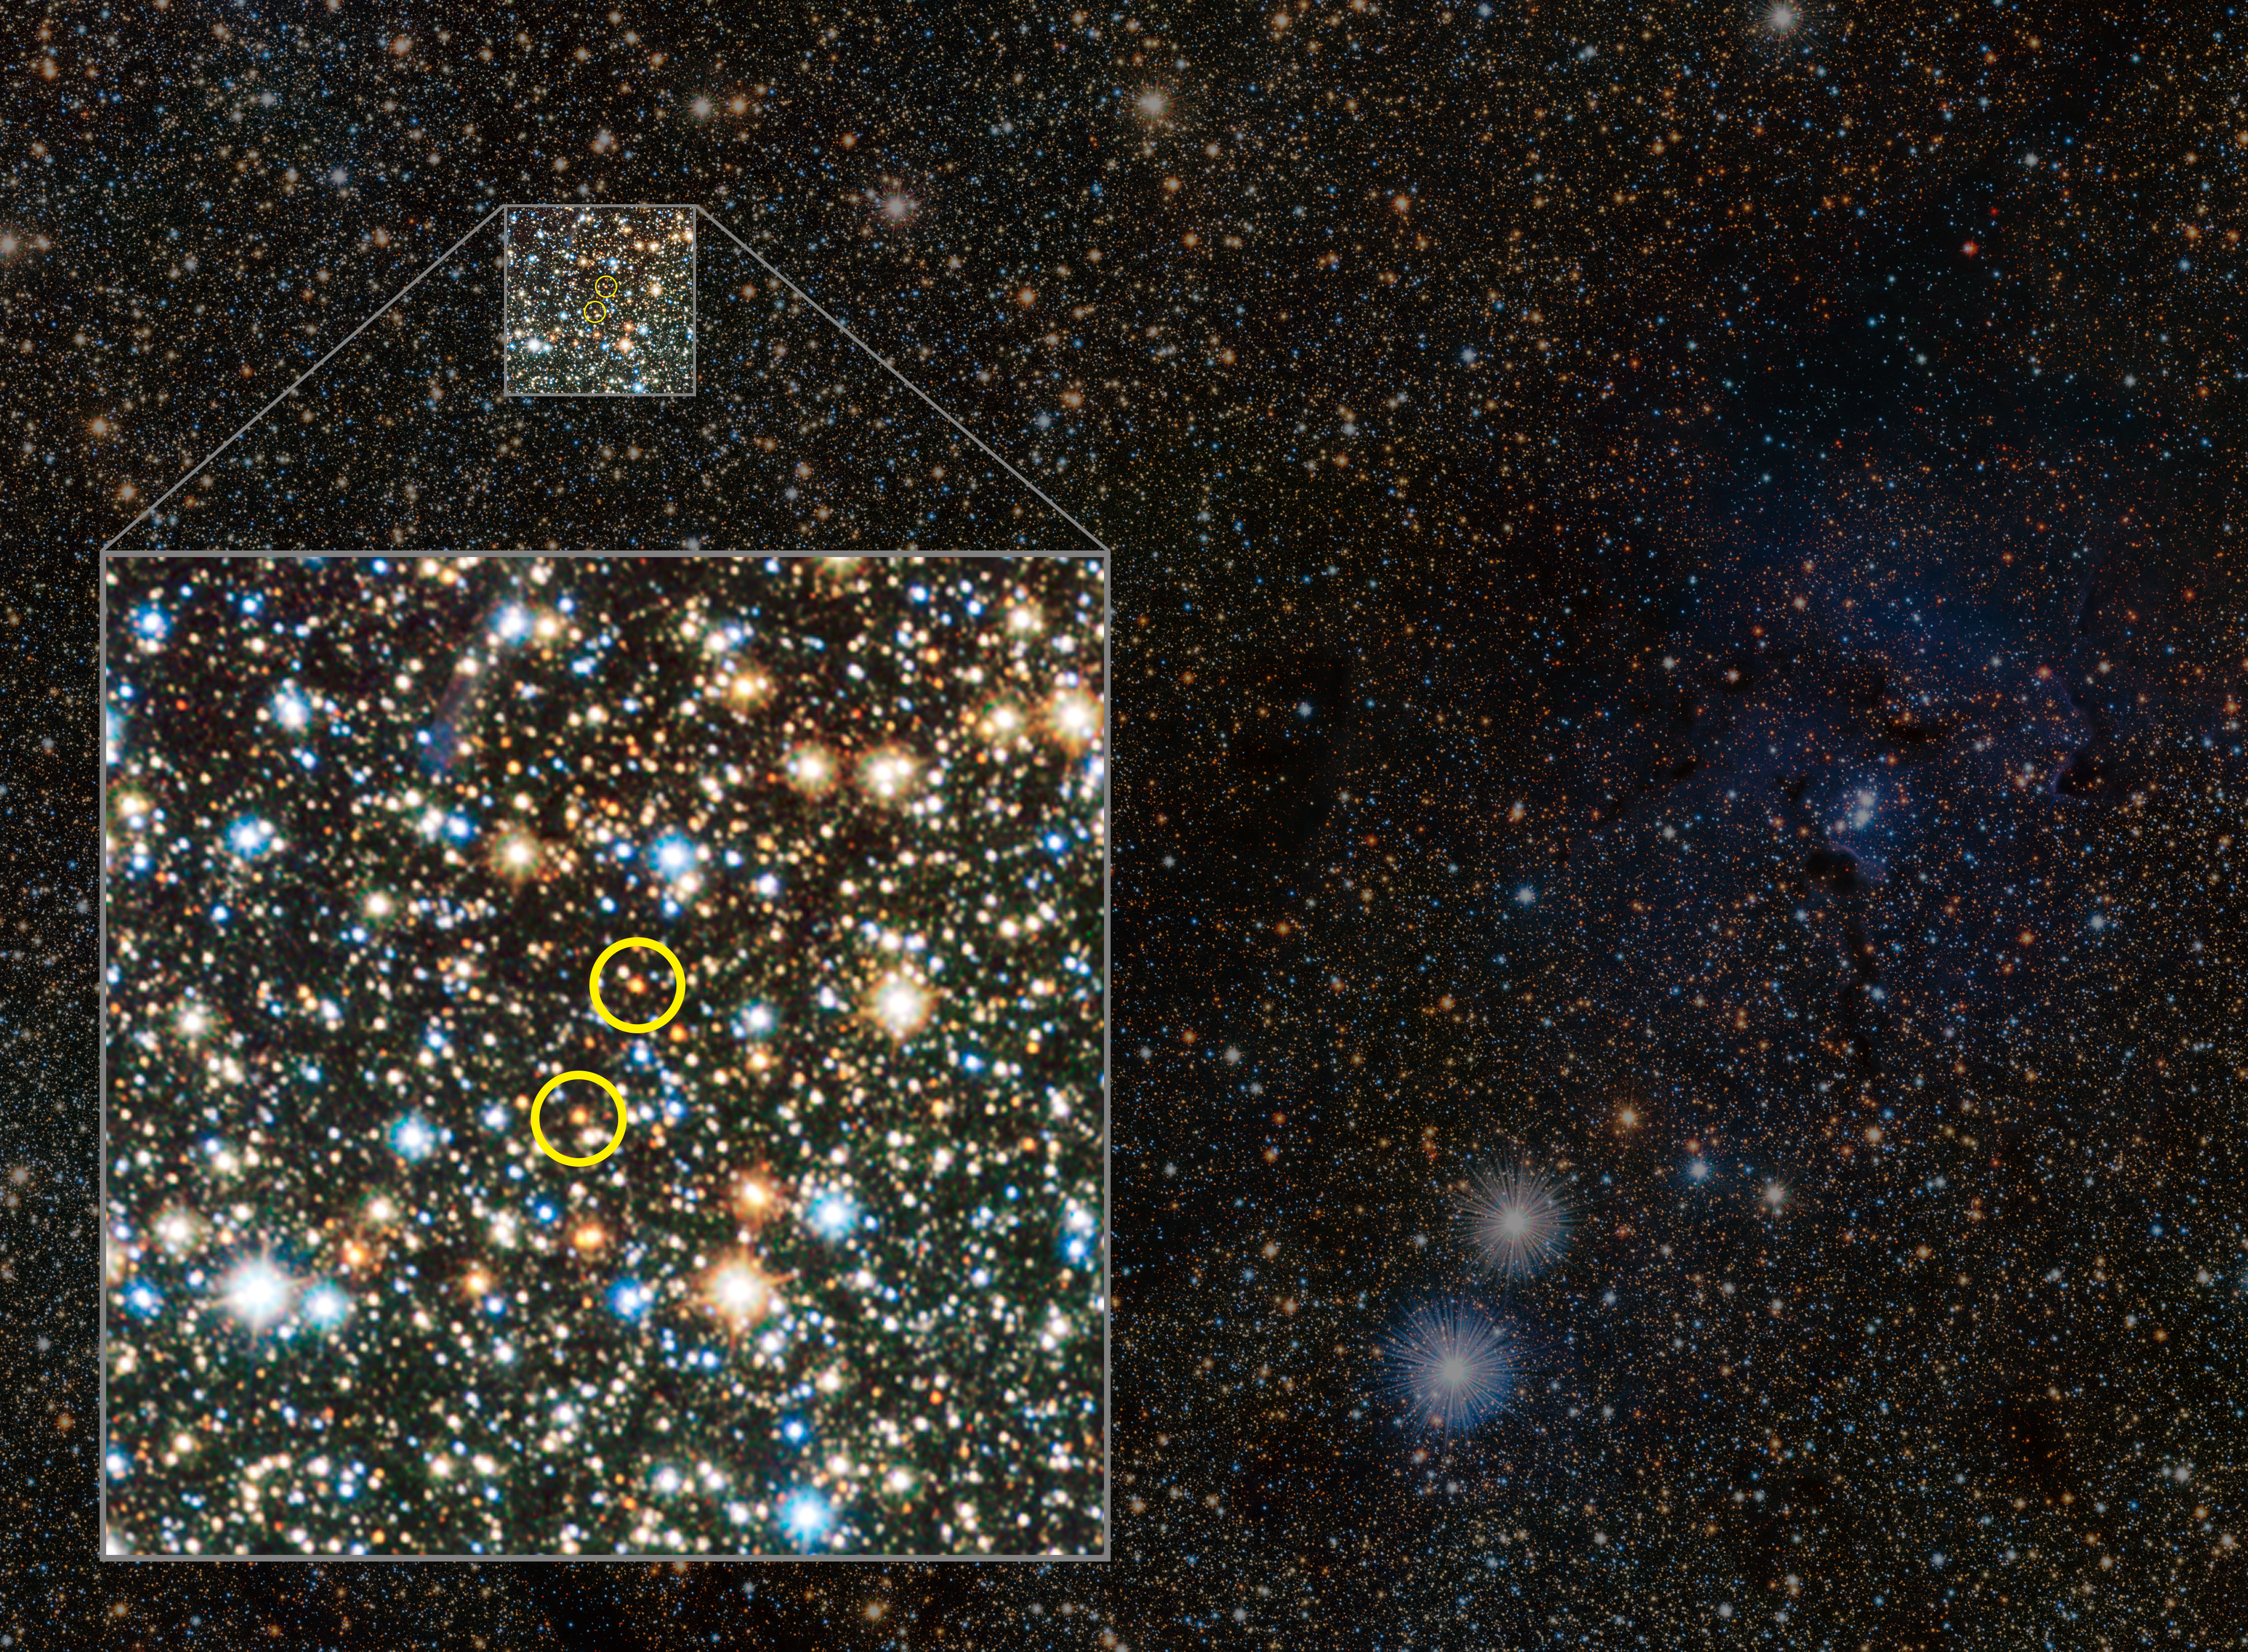

VISTA views the Trifid Nebula and reveals hidden variable stars (annotated)

This small extract from the VISTA VVV survey of the central parts of the Milky Way shows the famous Trifid Nebula to the right of centre. It appears as faint and ghostly at these infrared wavelengths when compared to the familiar view at visible wavelengths. This transparency has brought its own benefits — many previously hidden background objects can now be seen clearly. Among these are two newly discovered Cepheid variable stars, the first ever spotted on the far side of the galaxy near its central plane.

The positions of the faint Cepheids are marked on this annotated version.

Credit: ESO/VVV consortium/D. Minniti